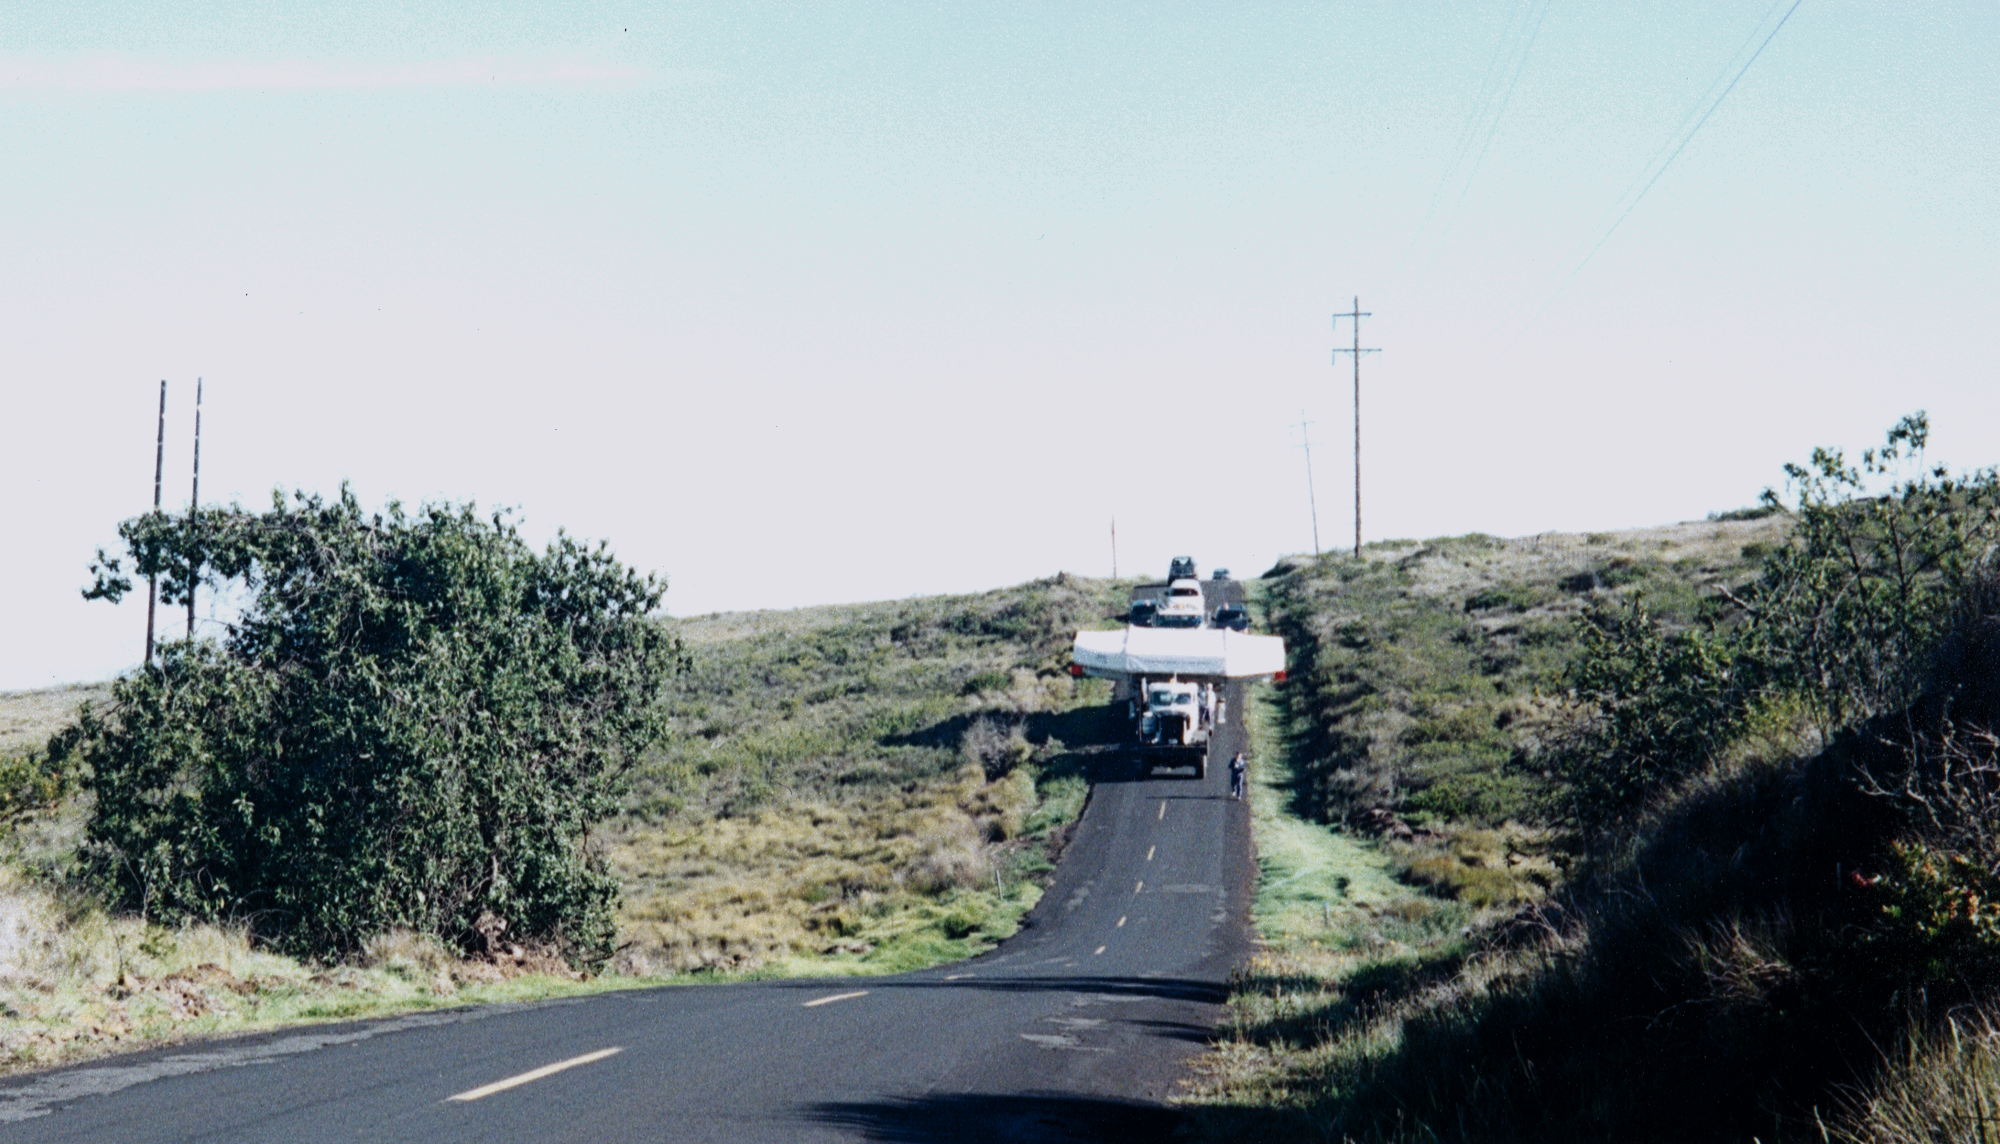

Gemini North, Mauna Kea

A front view of the mirror convoy coming down a hill on the saddle road. June 27th 1998.

Credit: NOIRLab/NSF/AURA